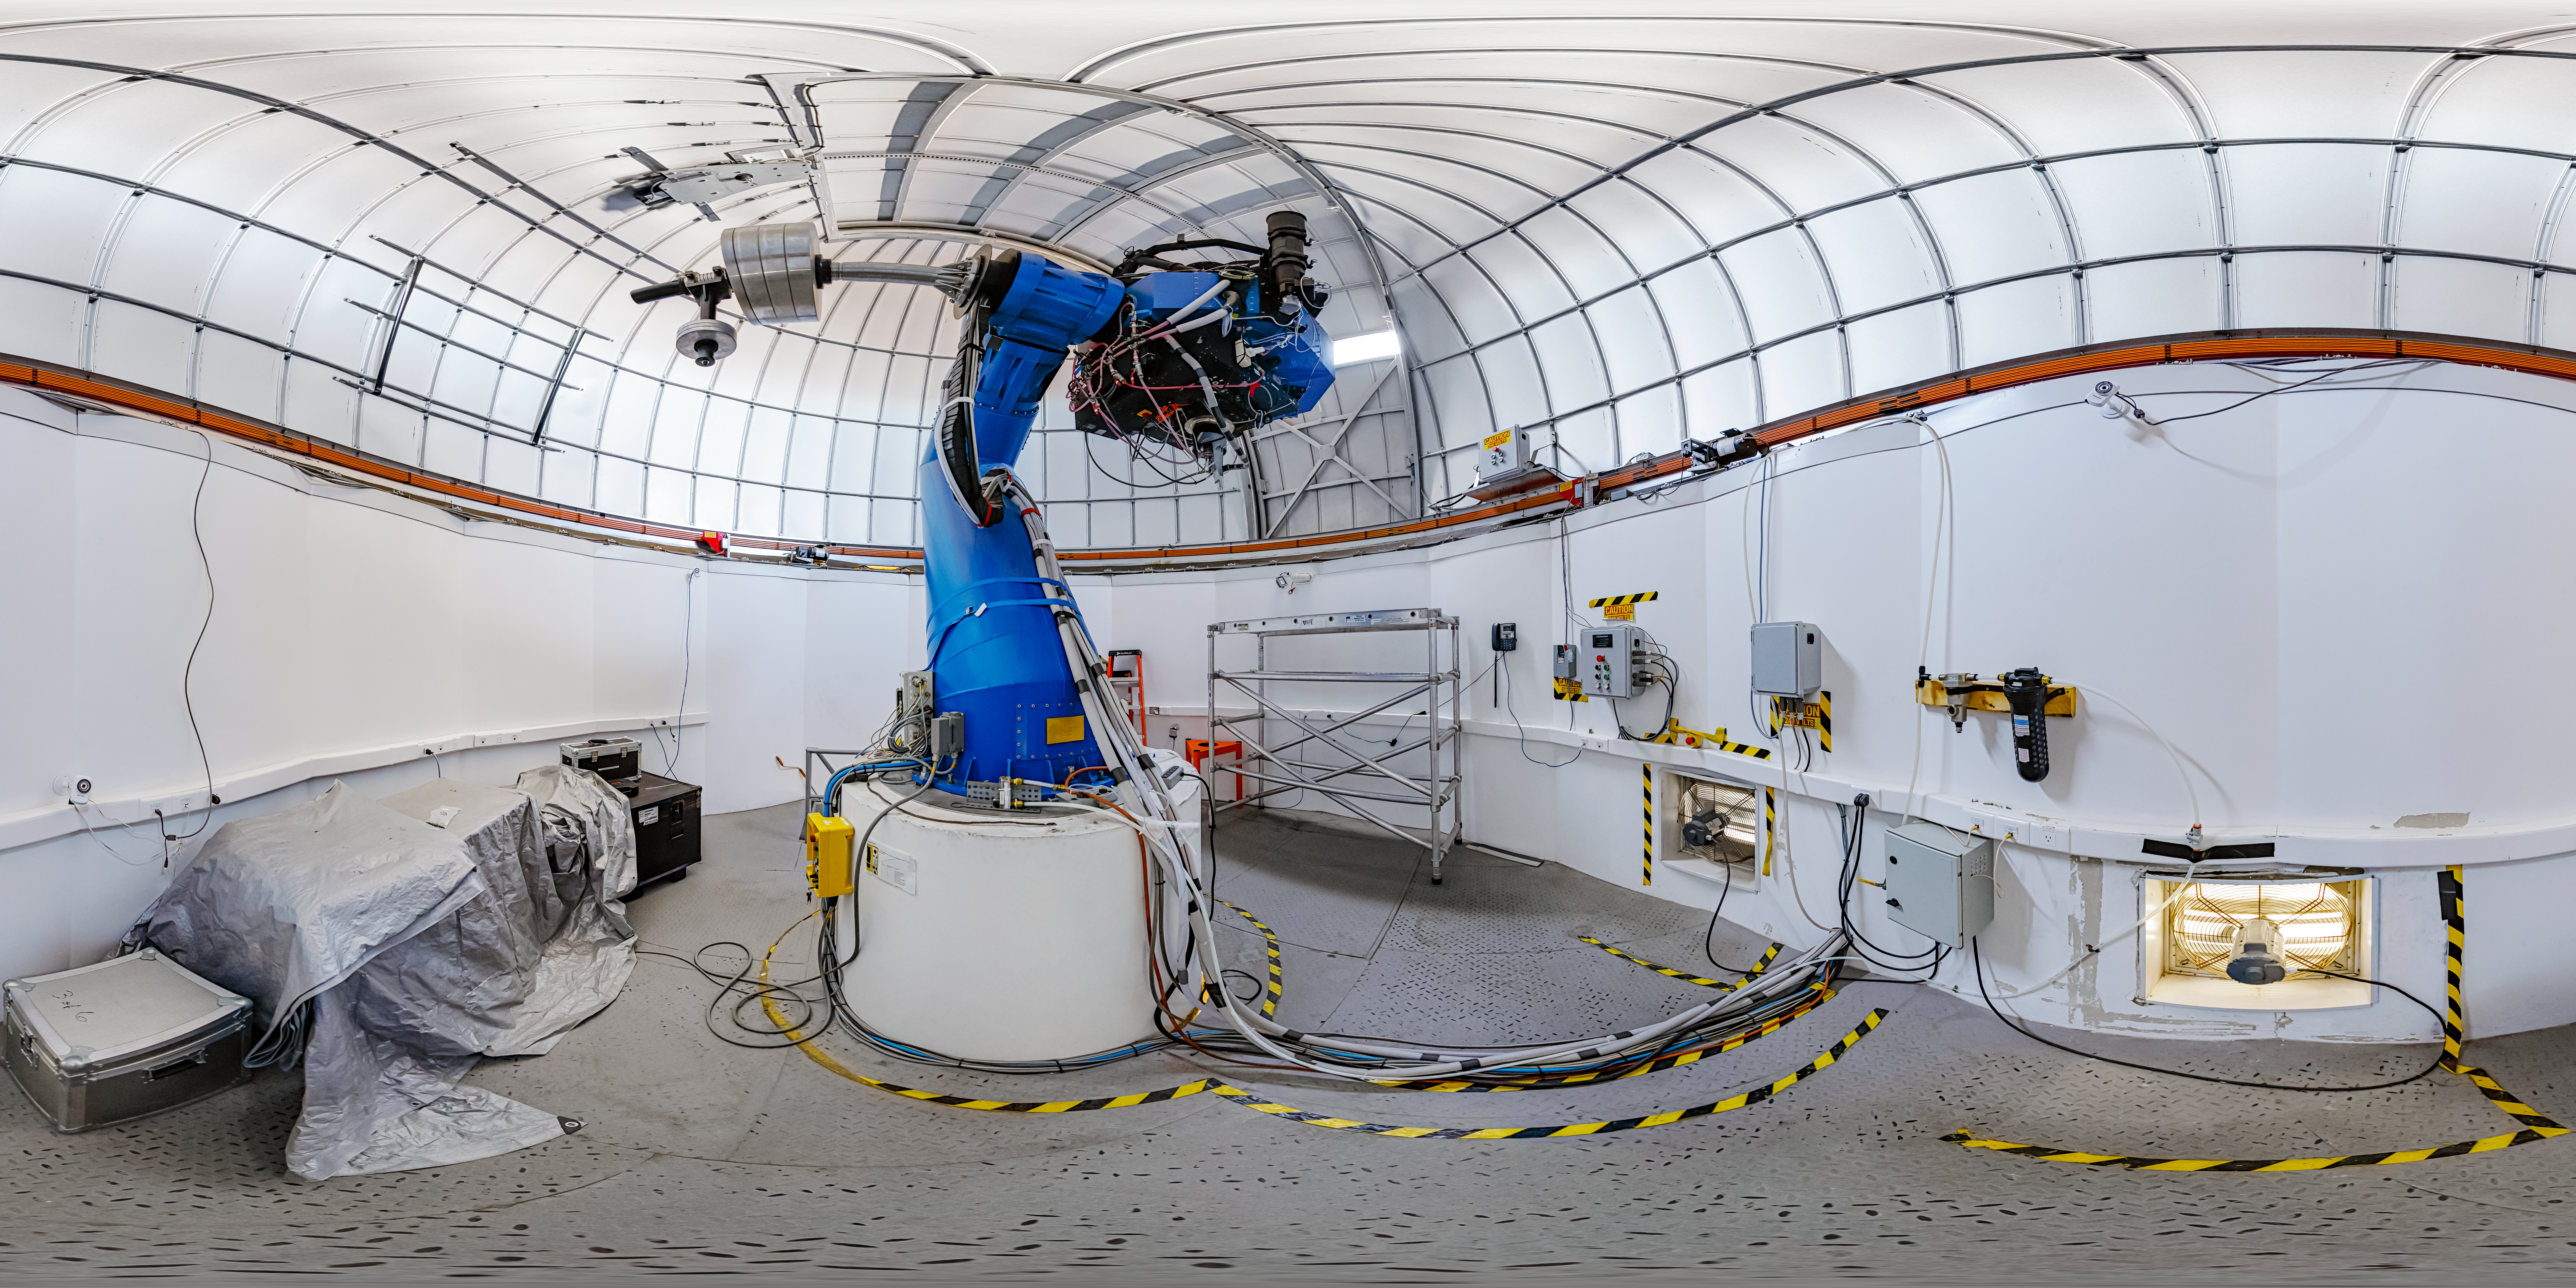

T80-South Telescope Interior 360 Panorama

A 360 panorama of the T80-South Telescope at Cerro Tololo Inter-American Observatory in Chile.

A fulldome version of this image can be viewed here.

Credit: CTIO/NOIRLab/NSF/AURA/ P. Horálek